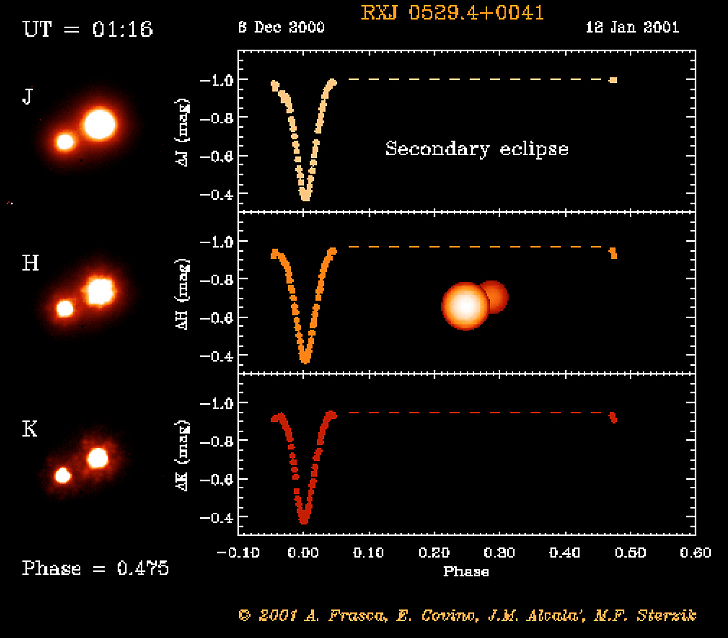

Eclipsing binary system in Orion

The RXJ 0529.4+0041 system before secondary eclipse. The object RXJ 0529.4+0041 was first discovered by the X-ray satellite ROSAT. Subsequent optical spectroscopy showed this object to be a young, low-mass spectroscopic binary system. And when a team of astronomers used a 91-cm telescope at the Serra La Nave observing station on the slope of the Etna volcano (Sicily) to monitor the light curve, they also discovered that this system undergoes eclipses.

This is one of the six individual frames from the ADONIS movie of the RXJ 0529.4+0041 eclipsing, binary stellar system, corresponding to the time around the "secondary" eclipse.

Credit: ESO